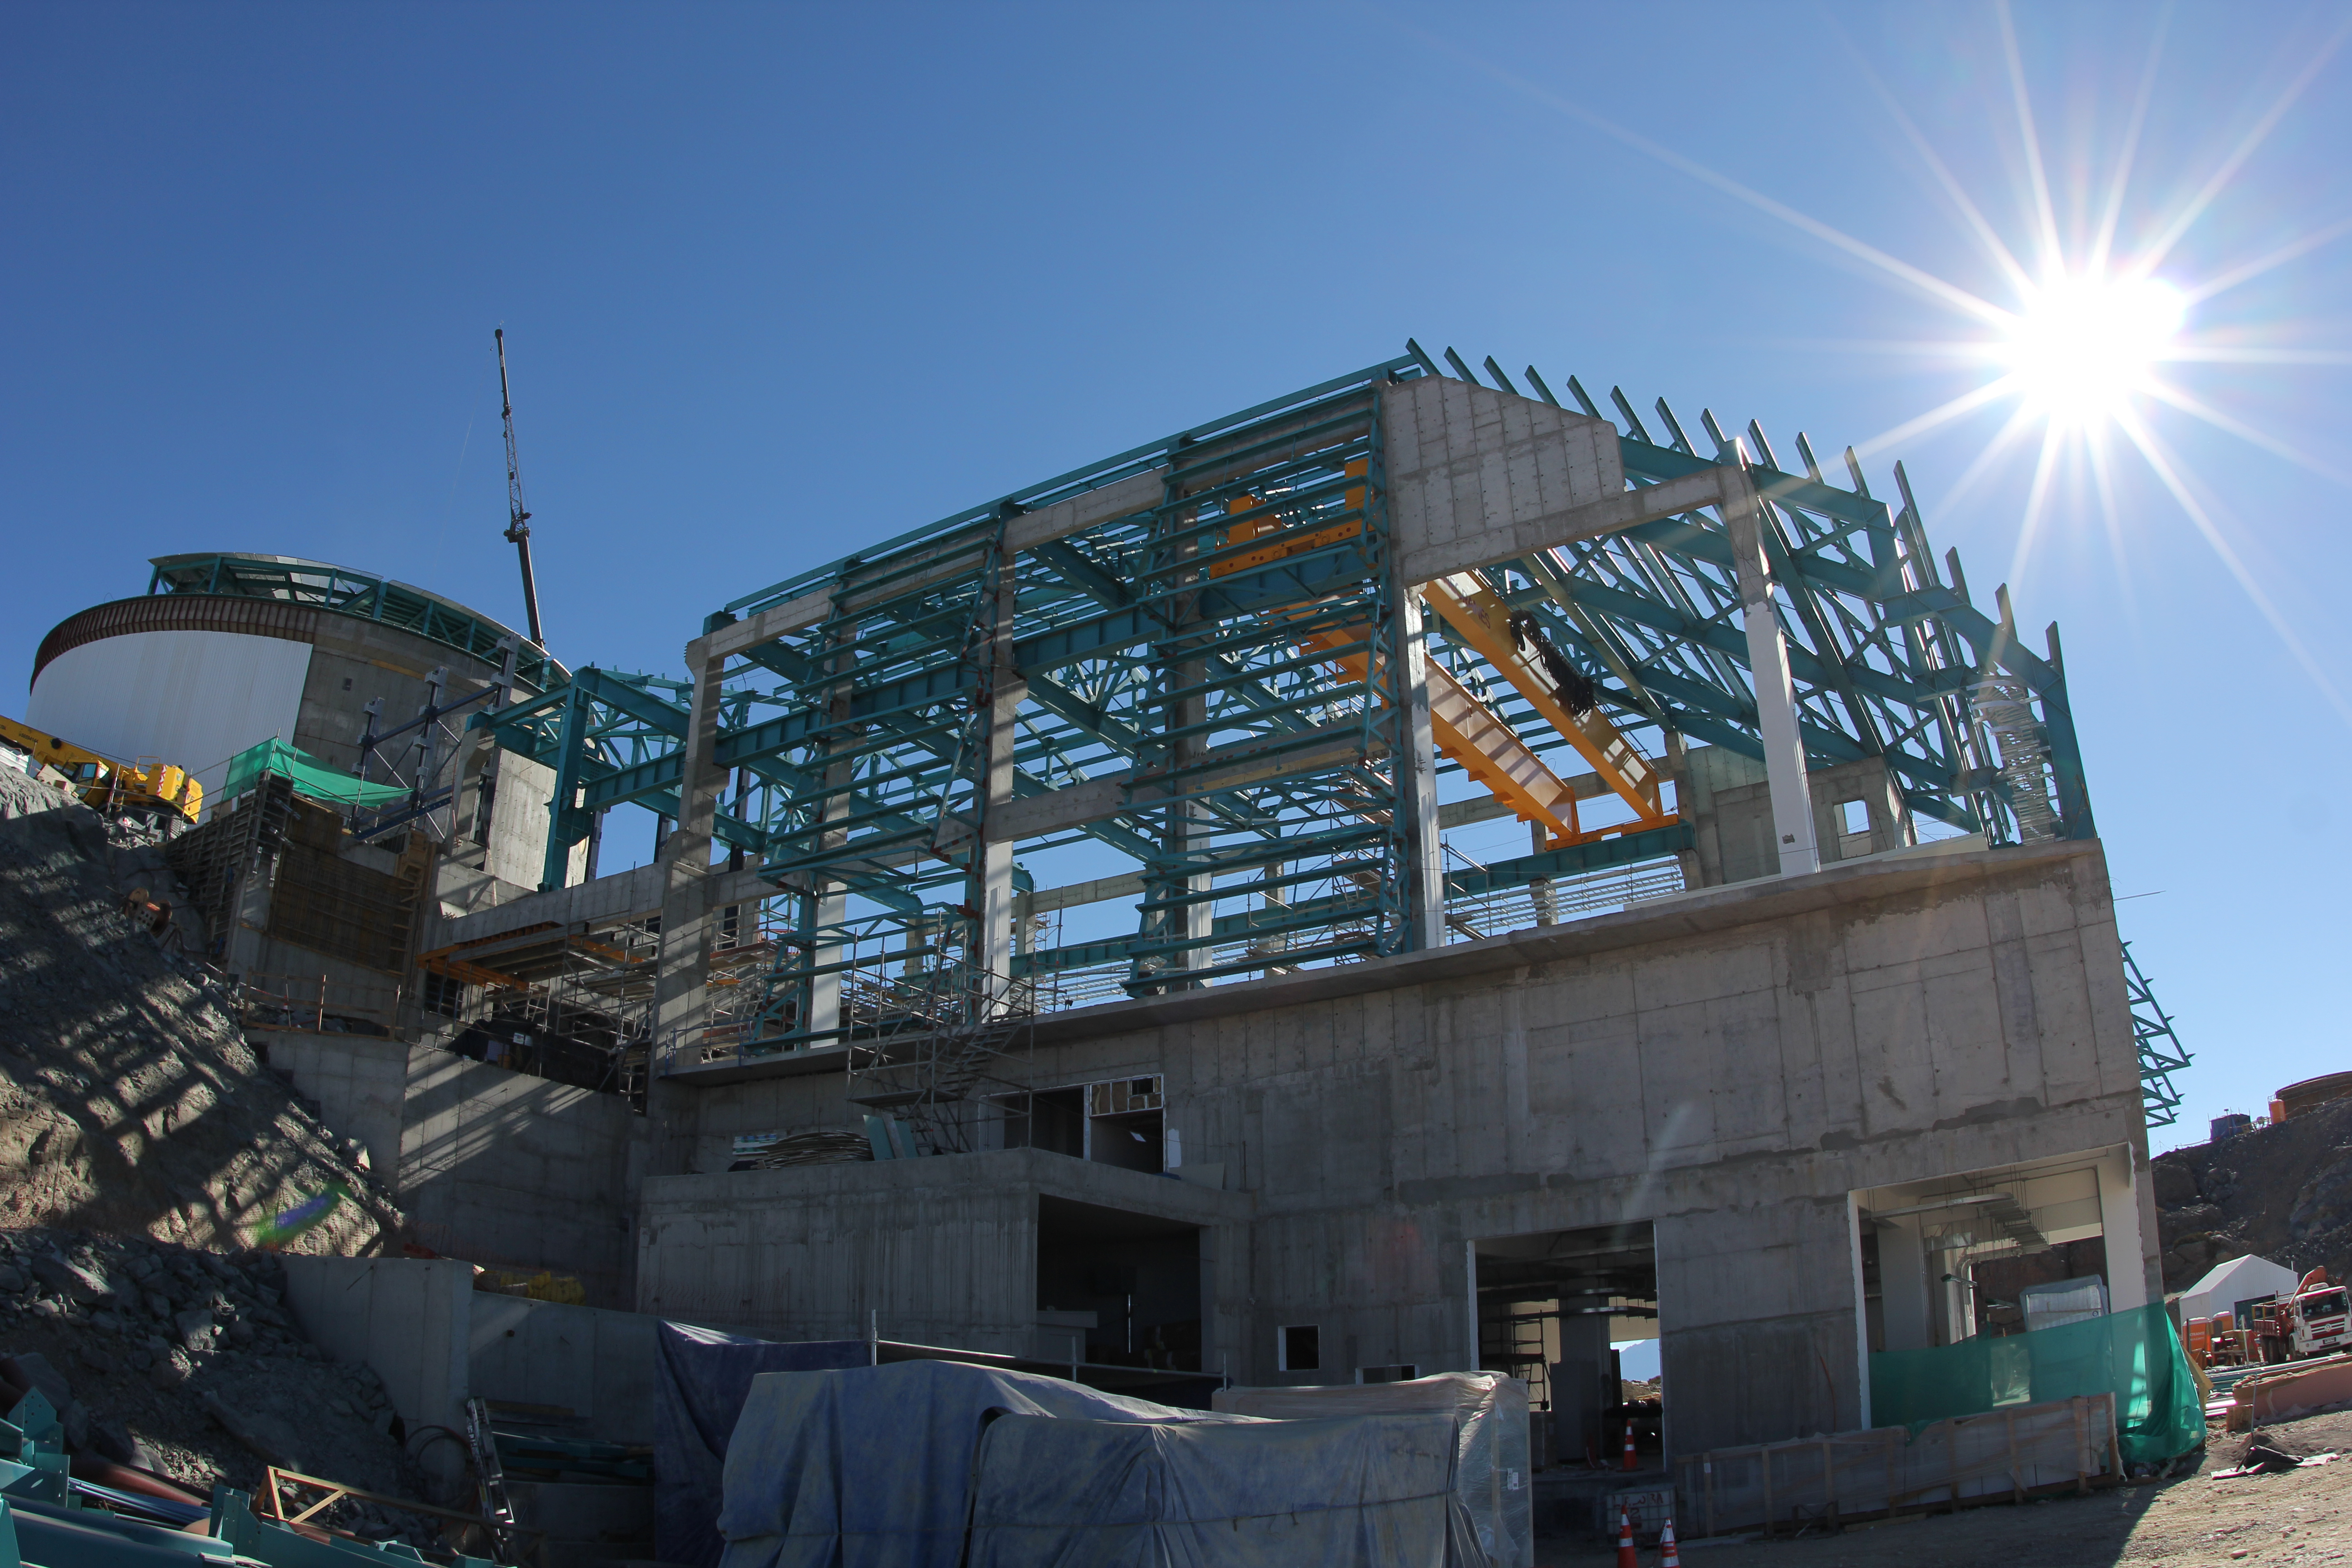

Cerro Pachón Multimedia Shoot

LSST Graphic Designer Emily Acosta traveled from Tucson to Cerro Pachón to meet a nine-member multimedia team directed by Alison Rose of Inigo Films and to coordinate with Eduardo so the media team’s work didn’t interfere with ongoing construction activities. Inigo Films was contracted to document the current state of construction via drone film footage, time-lapse sequences, panorama images, and fulldome clips. The assets will be archived in LSST’s upcoming digital asset management system for project viewing and later use in Education and Public Outreach (EPO) programs.

Credit: Rubin Observatory/NSF/AURA